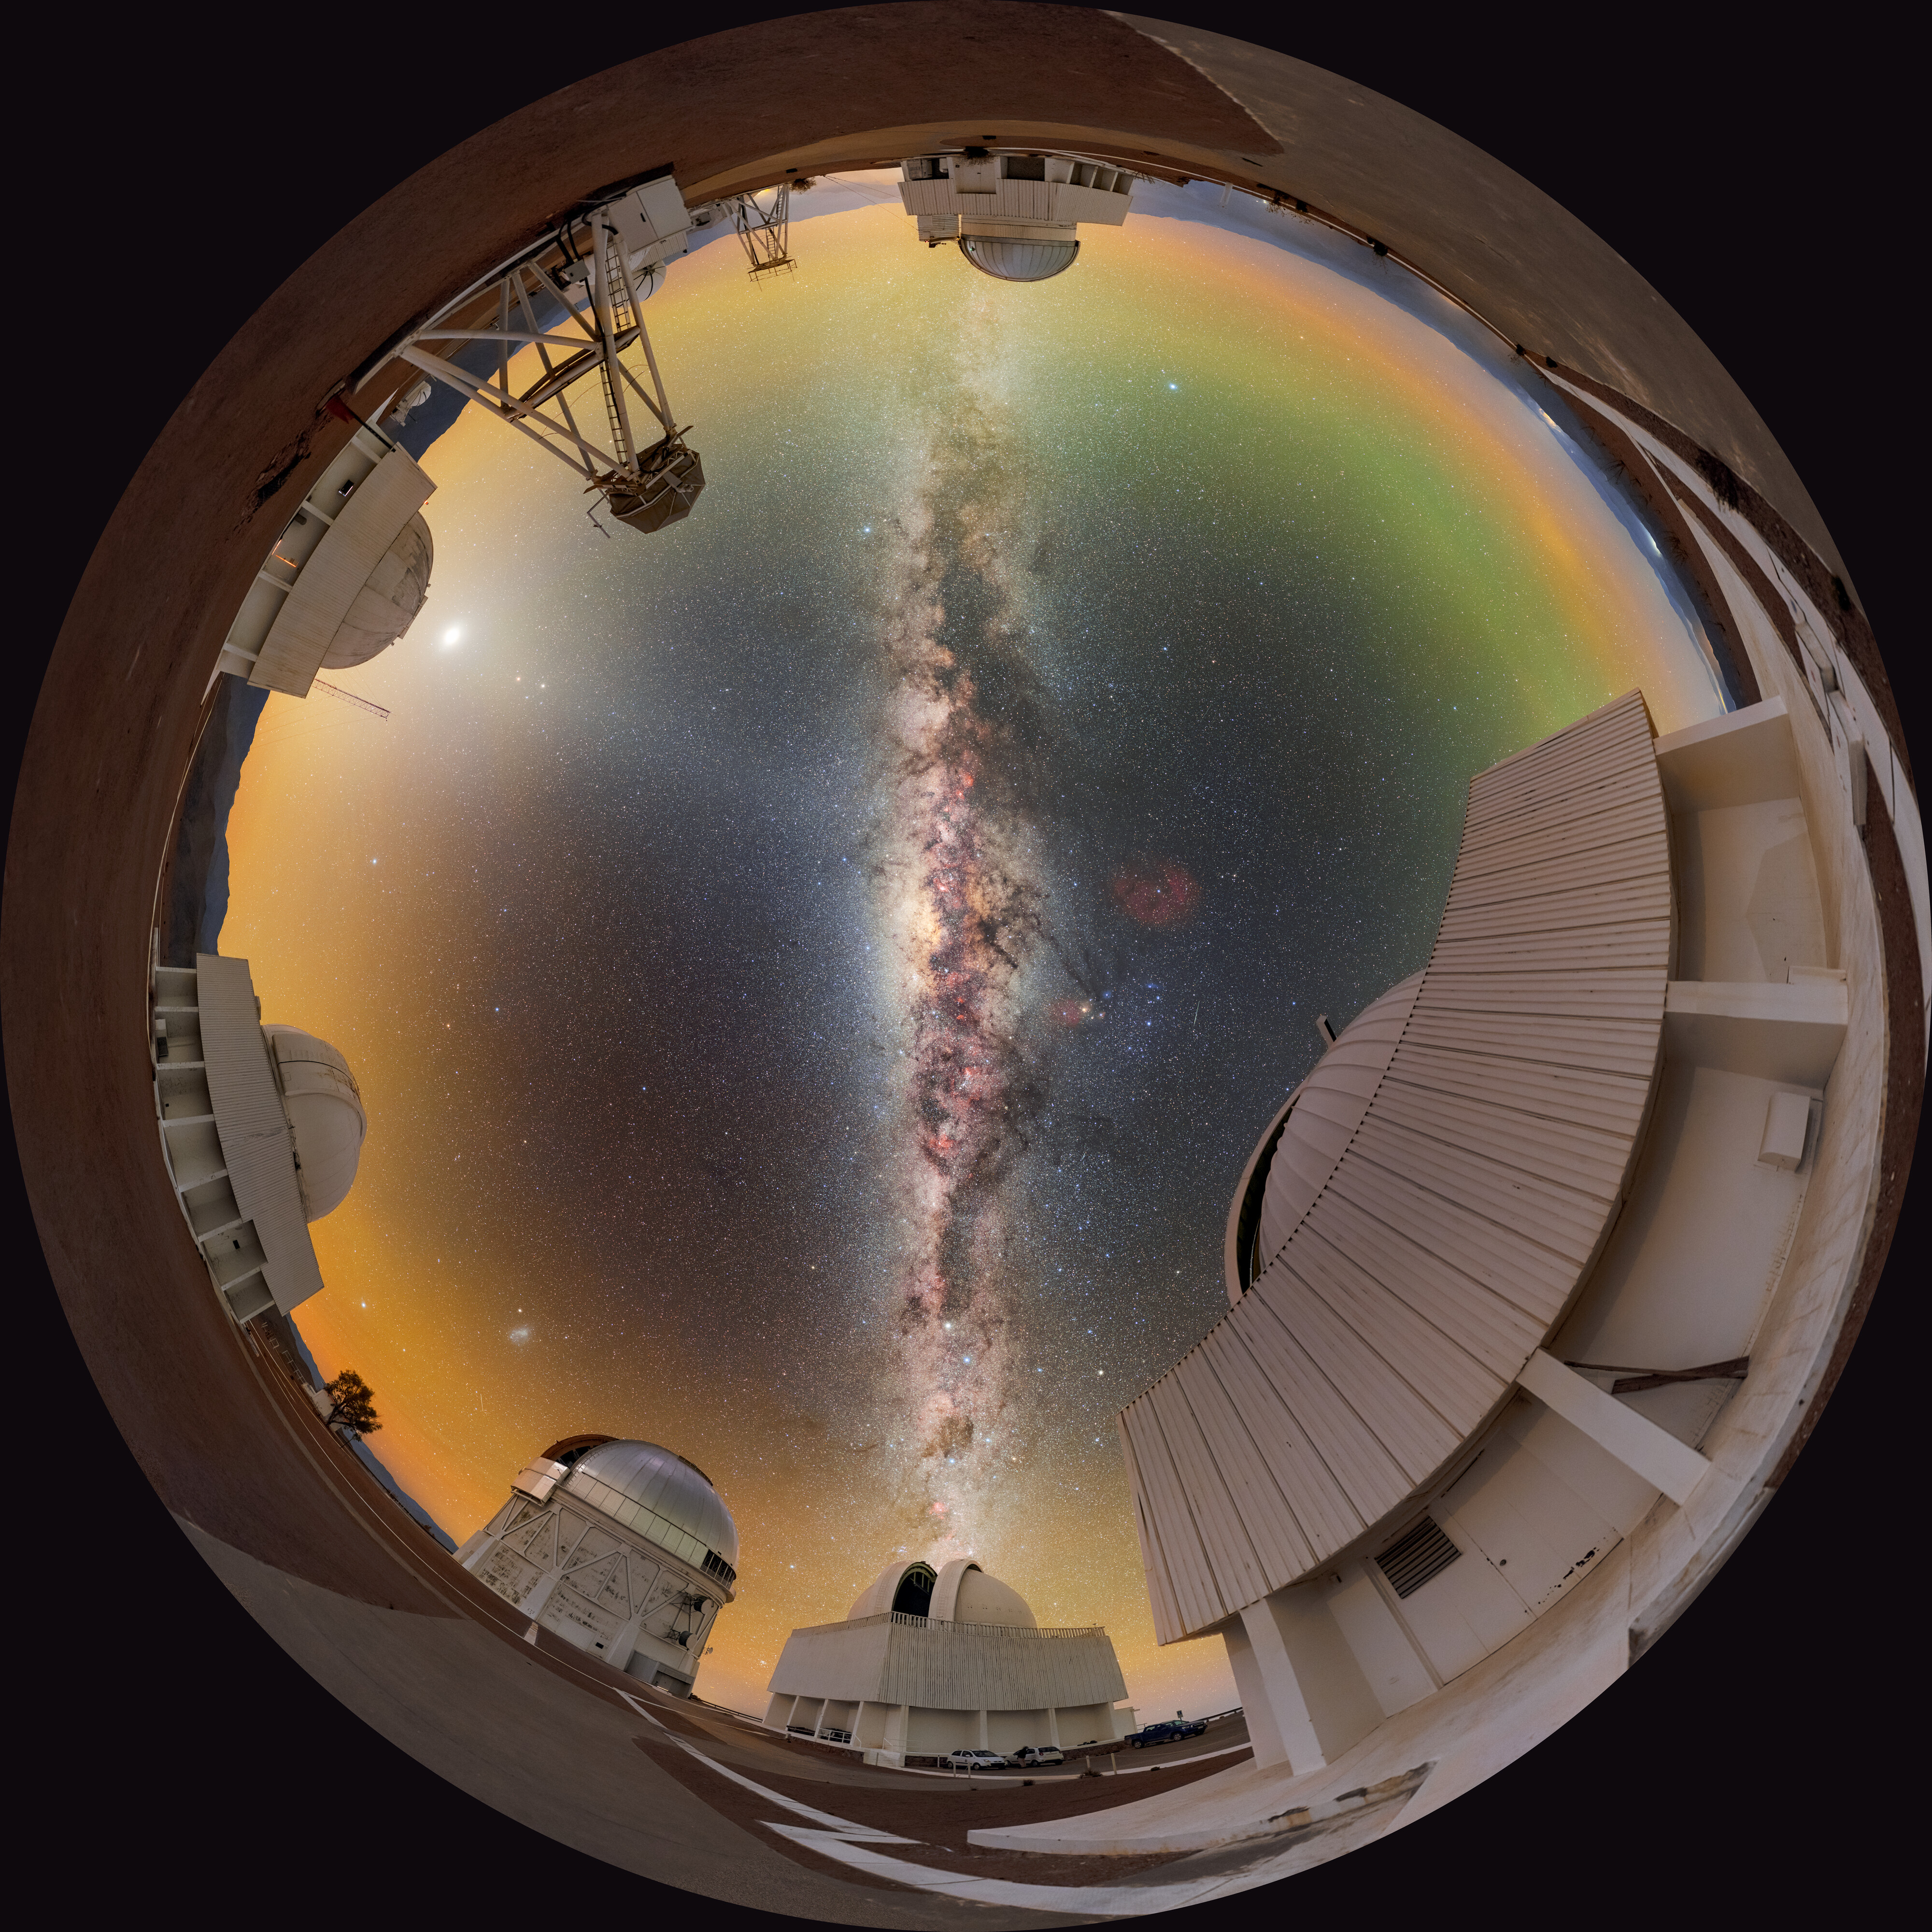

Candles on the CTIO Cake (Fulldome)

This fulldome image features a number of telescopes at Cerro Tololo Inter-American Observatory (CTIO), a Program of NSF NOIRLab. Below the two ends of the Milky Way are US Naval Observatory Deep South Telescope and SMARTS-GSU 1.5-meter Telescope while Venus, Mars, and Saturn glow above the Planetary Defense 1.0-meter Telescope. Other telescopes in this image include Víctor M. Blanco 4-meter Telescope, SMARTS–GSU 0.9-meter Telescope, DIMM1 Seeing Monitor, and UBC Southern Observatory. A panorama of this image was featured as an Image of the Week and can also be found as a 360 panorama.

This photo was taken as part of the NOIRLab 2022 Photo Expedition to all the NOIRLab sites. Petr Horálek, the photographer, is a NOIRLab Audiovisual Ambassador.

Credit: CTIO/NOIRLab/NSF/AURA/P. Horálek (Institute of Physics in Opava)